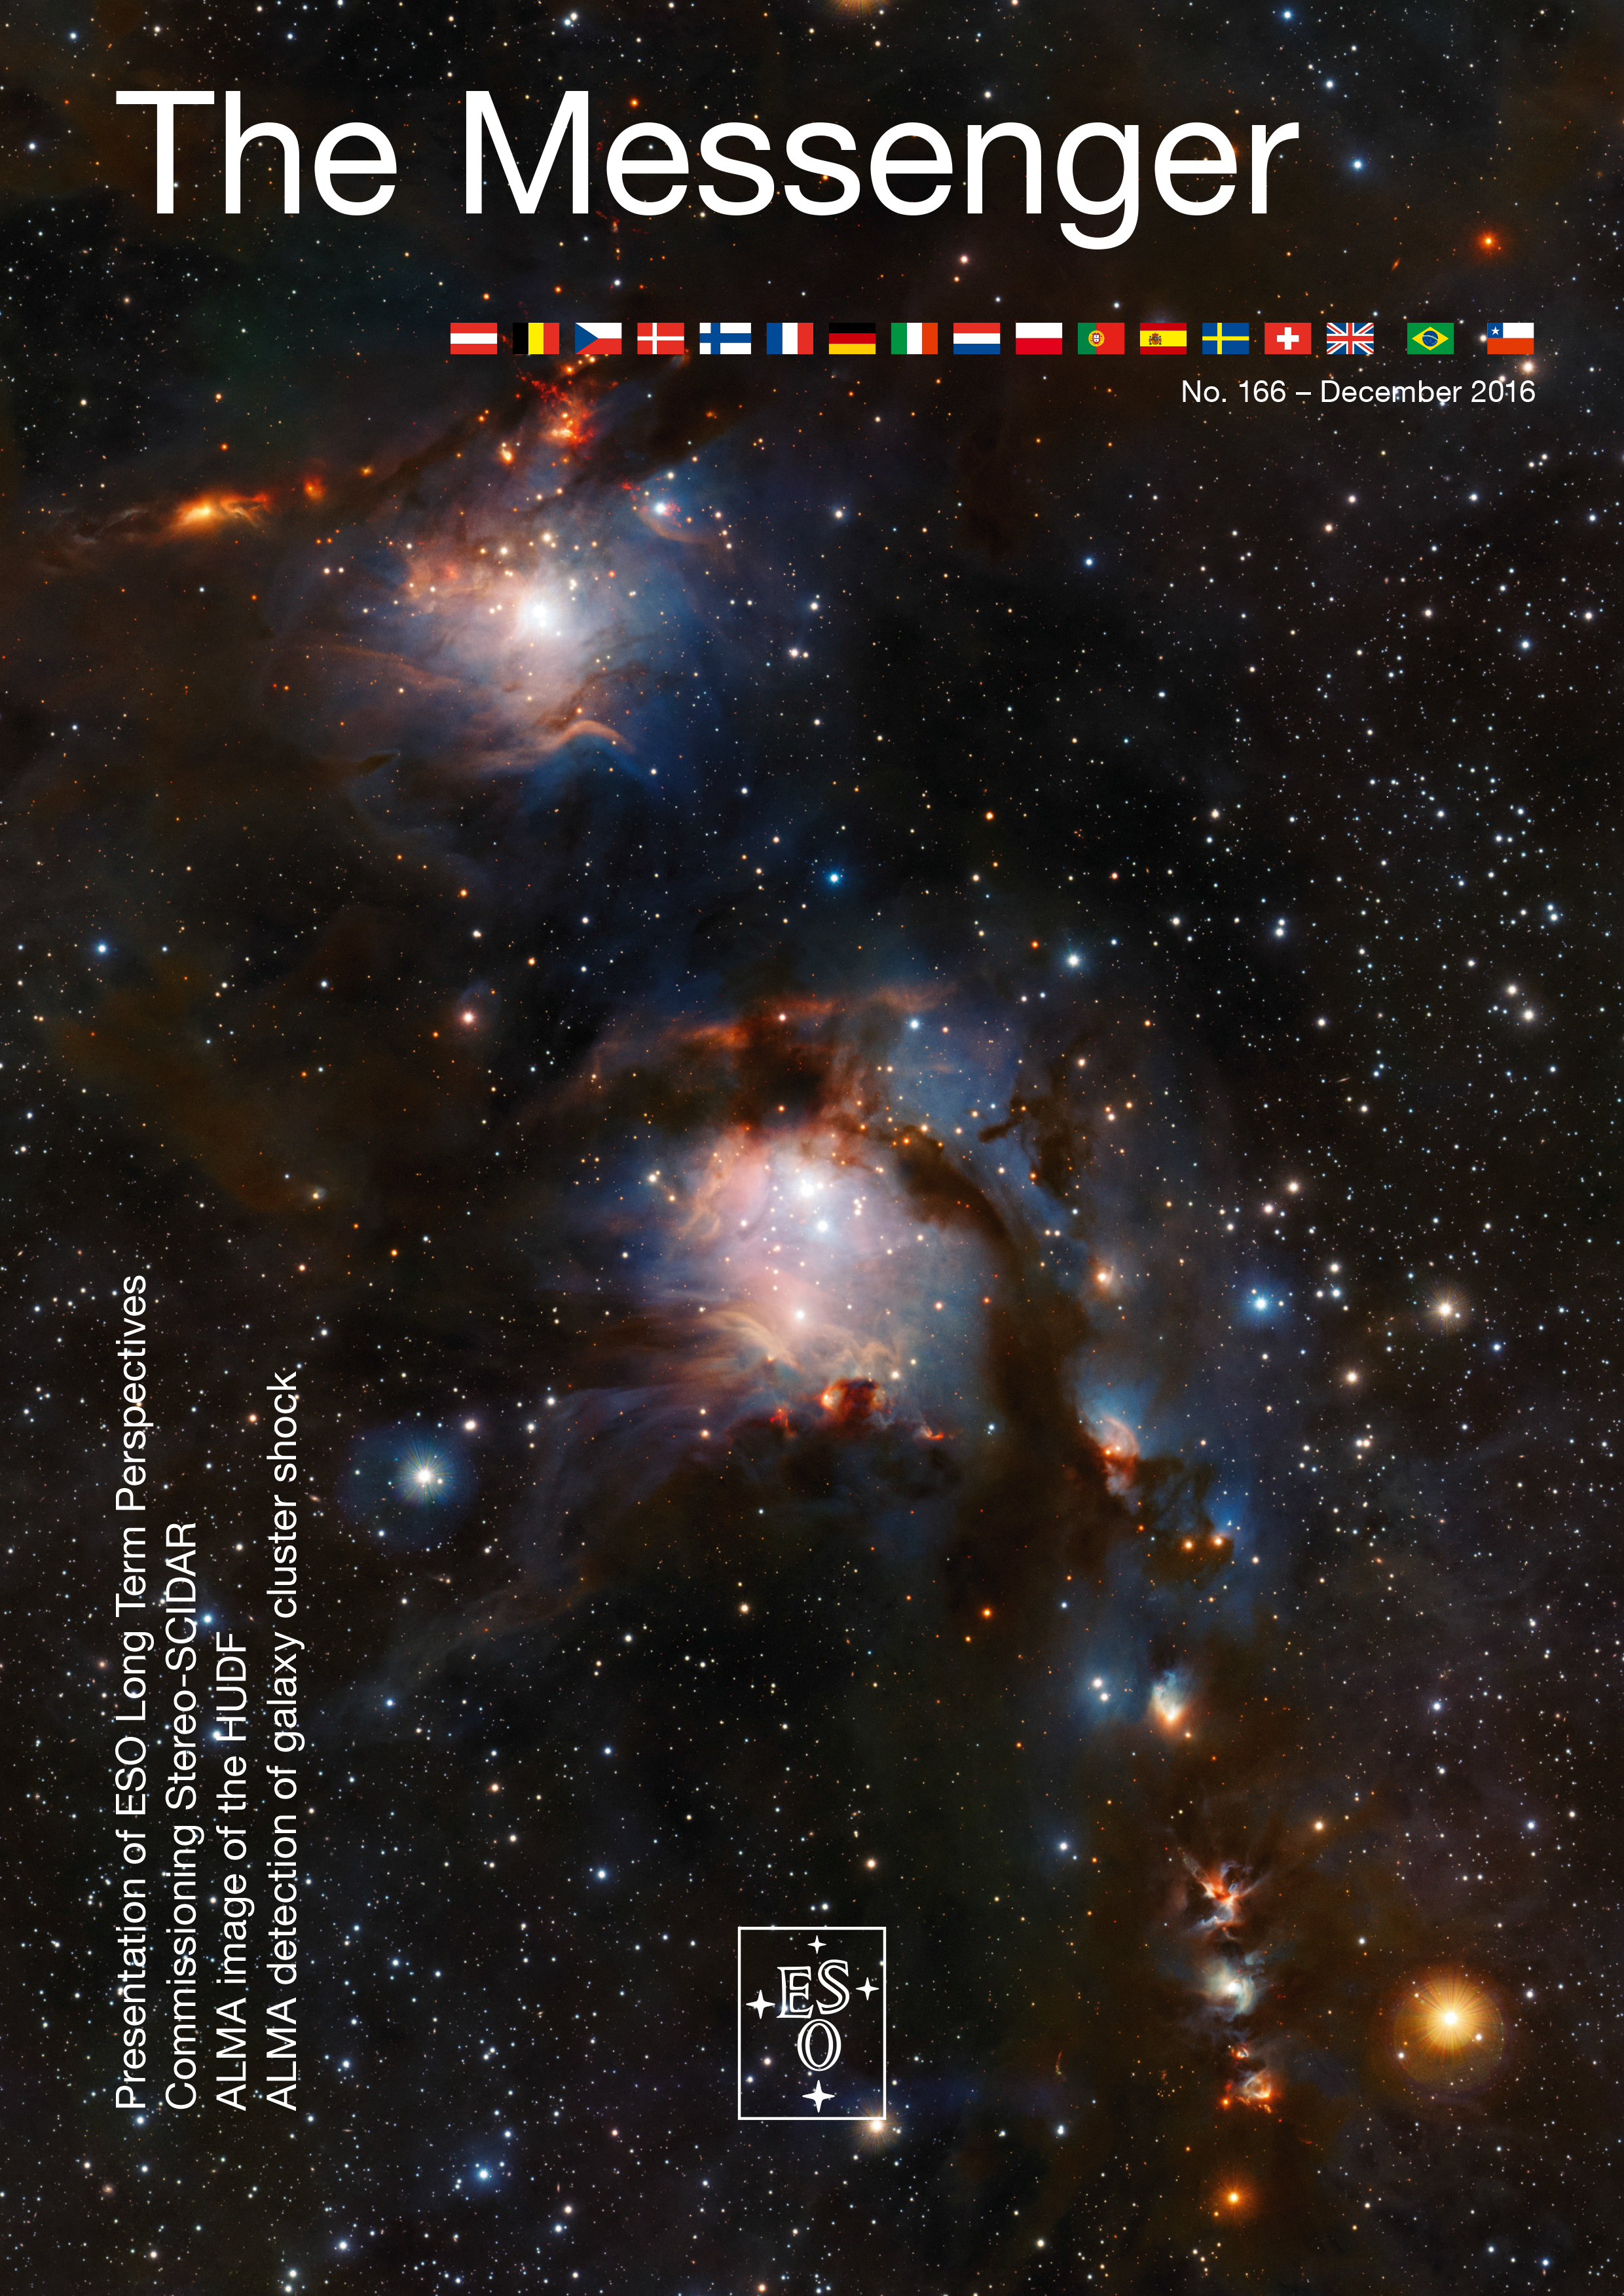

Cover of The Messenger No. 166

Cover of The Messenger 166

Credit: ESO